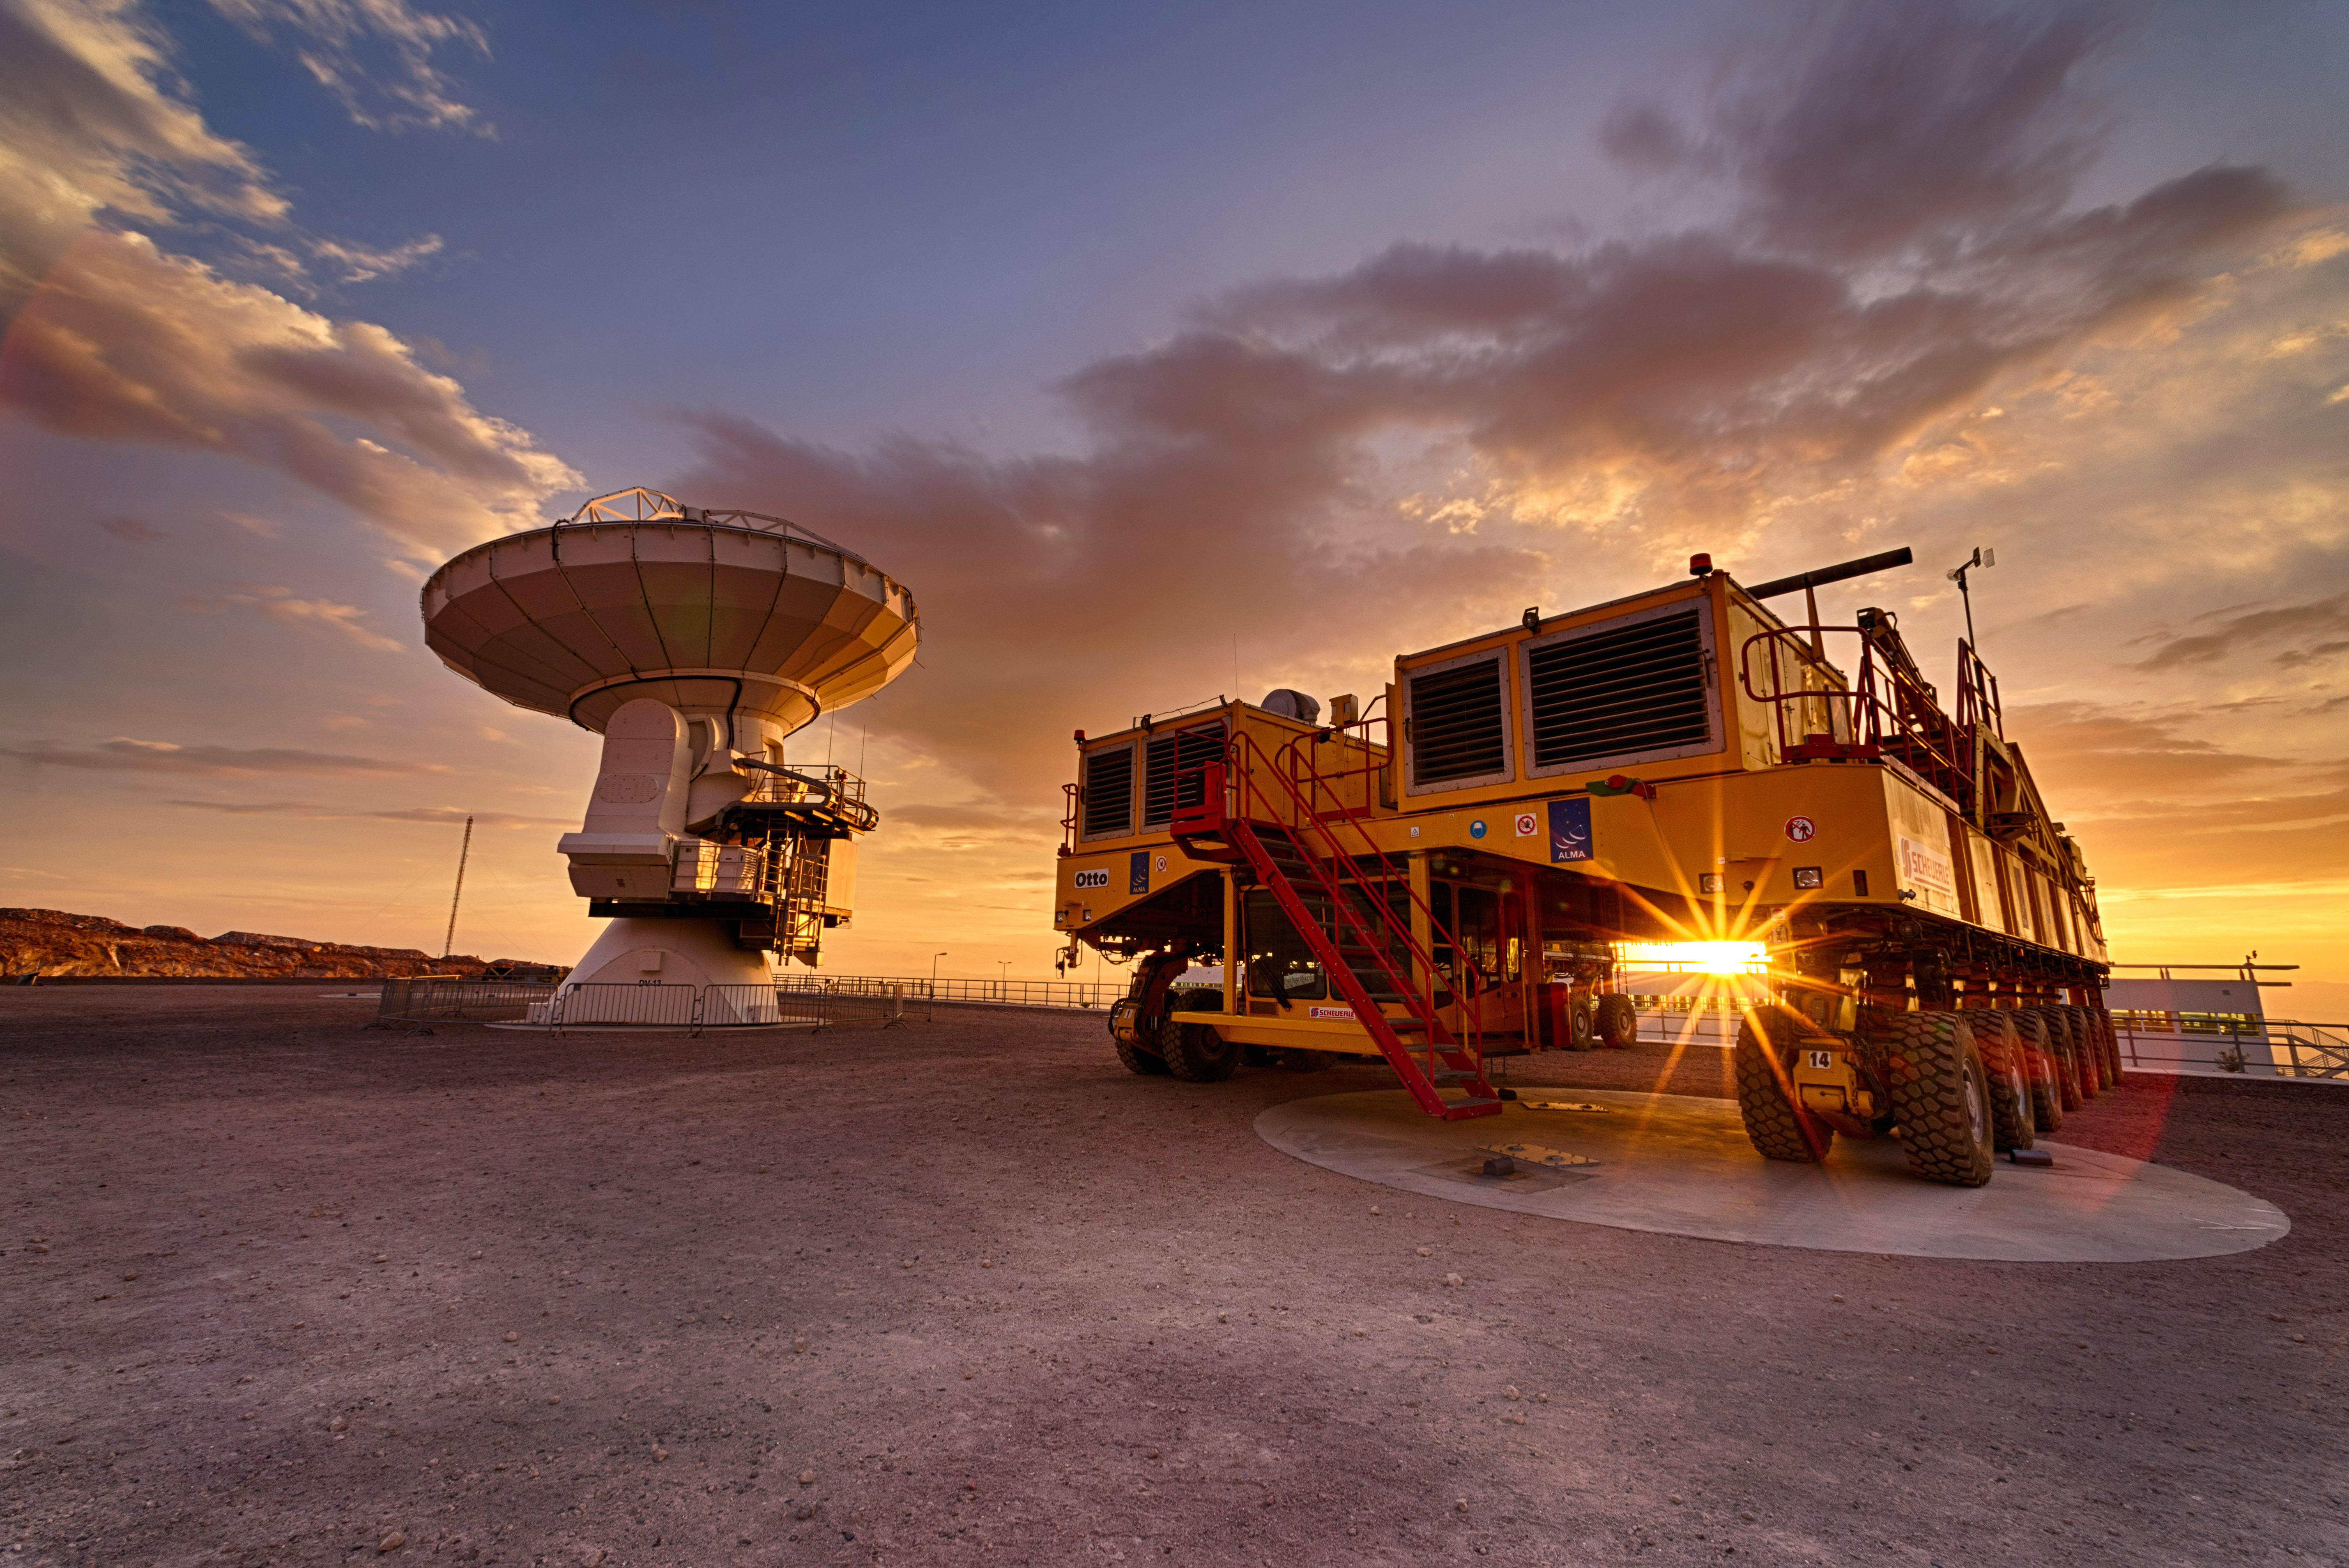

Transporter

When it is very necessary, the antennas are lowered from the Chajnantor plateau to the Base Camp (OSF) for maintenance. The photo shows one of these antennas and one of the two transporters in charge of moving the antennas from one place to another.

Credit: Sergio Otárola - ALMA (ESO / NAOJ / NRAO)